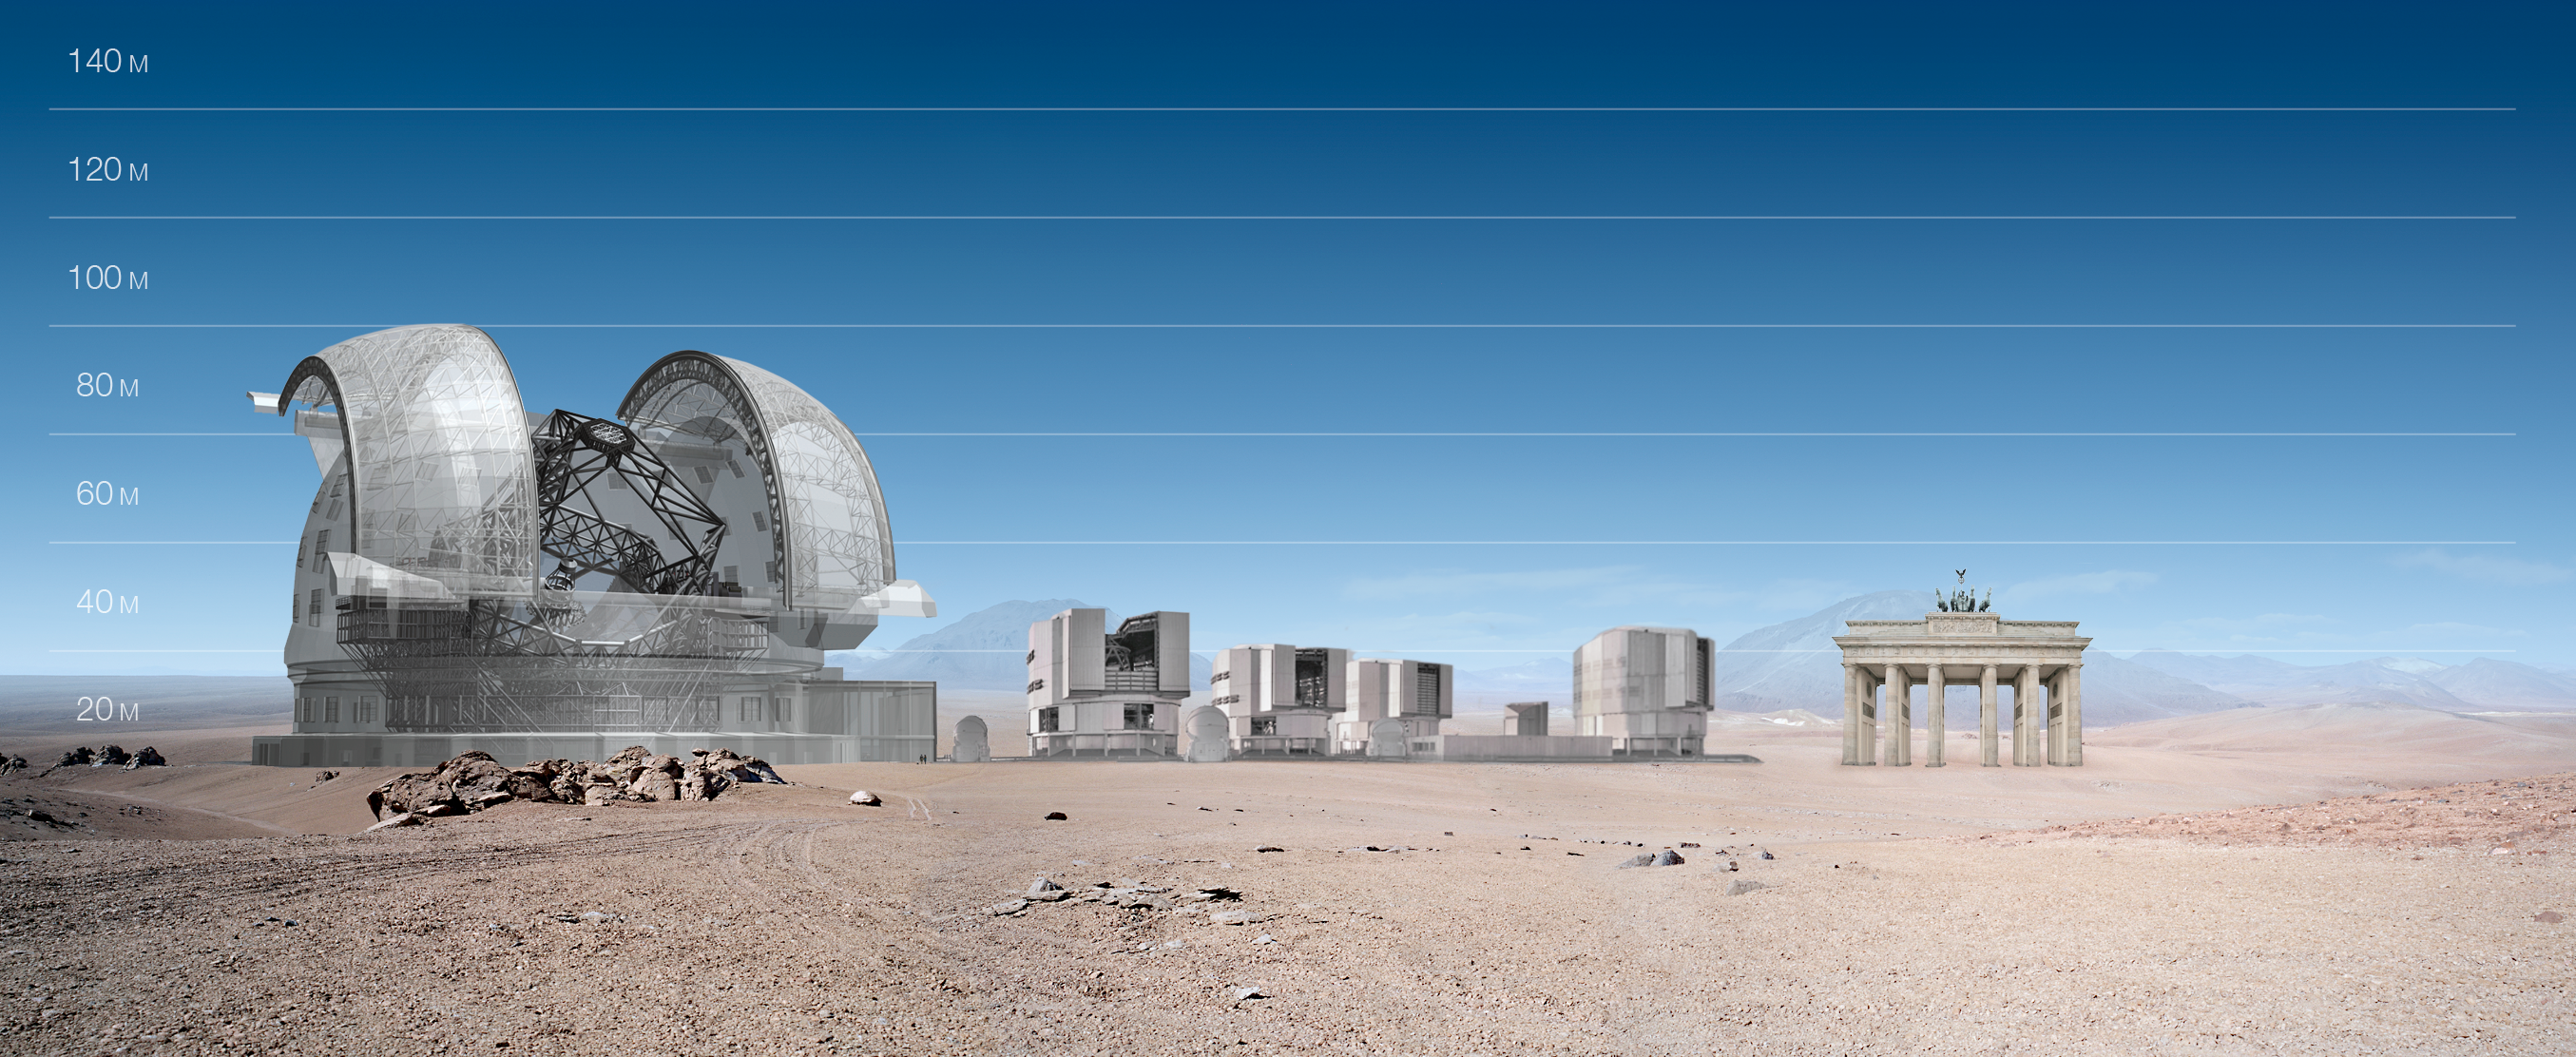

ELT and VLT vs Brandenburger Tor

ELT and VLT sizes compared with Brandenburger Tor.

The design for the ELT shown here was published in 2009 and is preliminary.

Credit: ESO